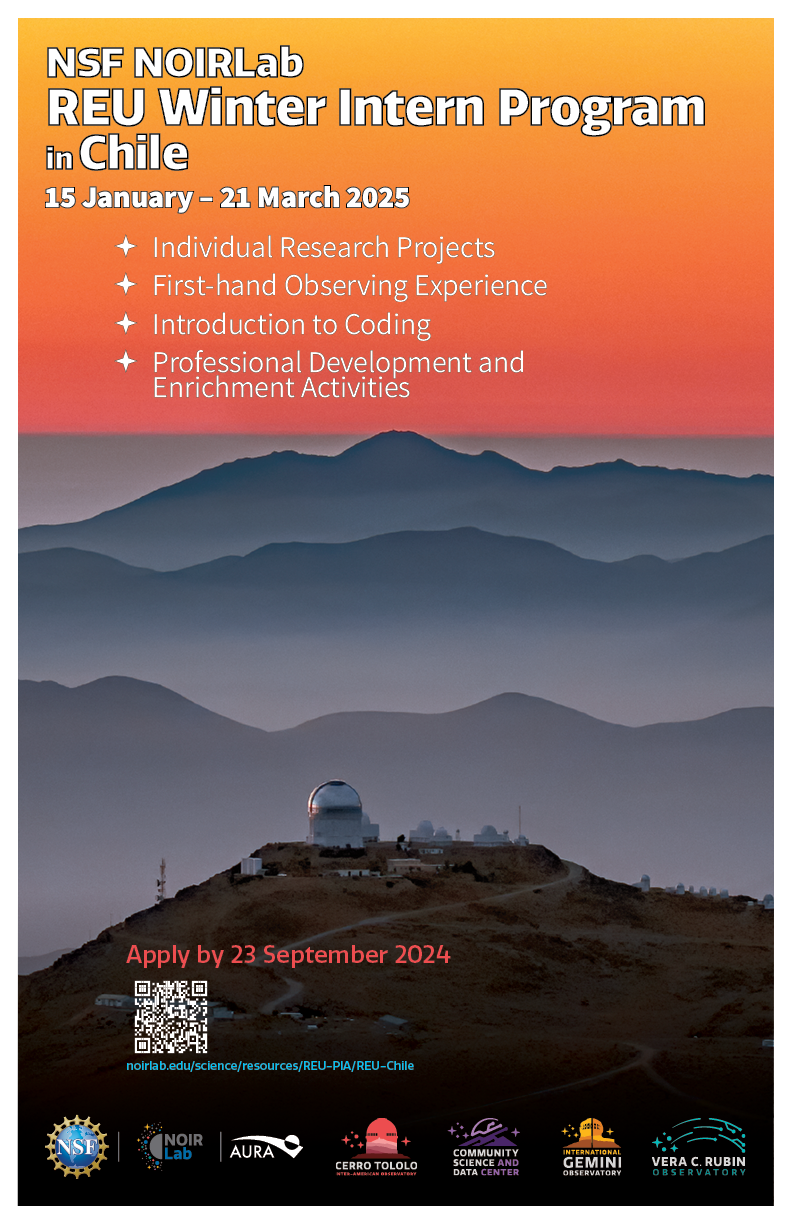

Electronic Poster: REU Winter 2024 Intern Program in Chile | NOIRLab

NSF NOIRLab’s Research Experiences for Undergraduates (REU) Chile program features multiple elements designed to foster careers in STEM. Undergraduate students will have the opportunity to work closely with a NOIRLab research mentor on a research topic in forefront astrophysics. Through their project work students will gain experience in the questions, methods, and analysis techniques of professional astrophysics, as well as having the opportunity to report their research at a professional astronomy meeting. Interested students are invited to apply by submitting the required materials by the application deadline of 23 September 2024.

Credit: NOIRLab